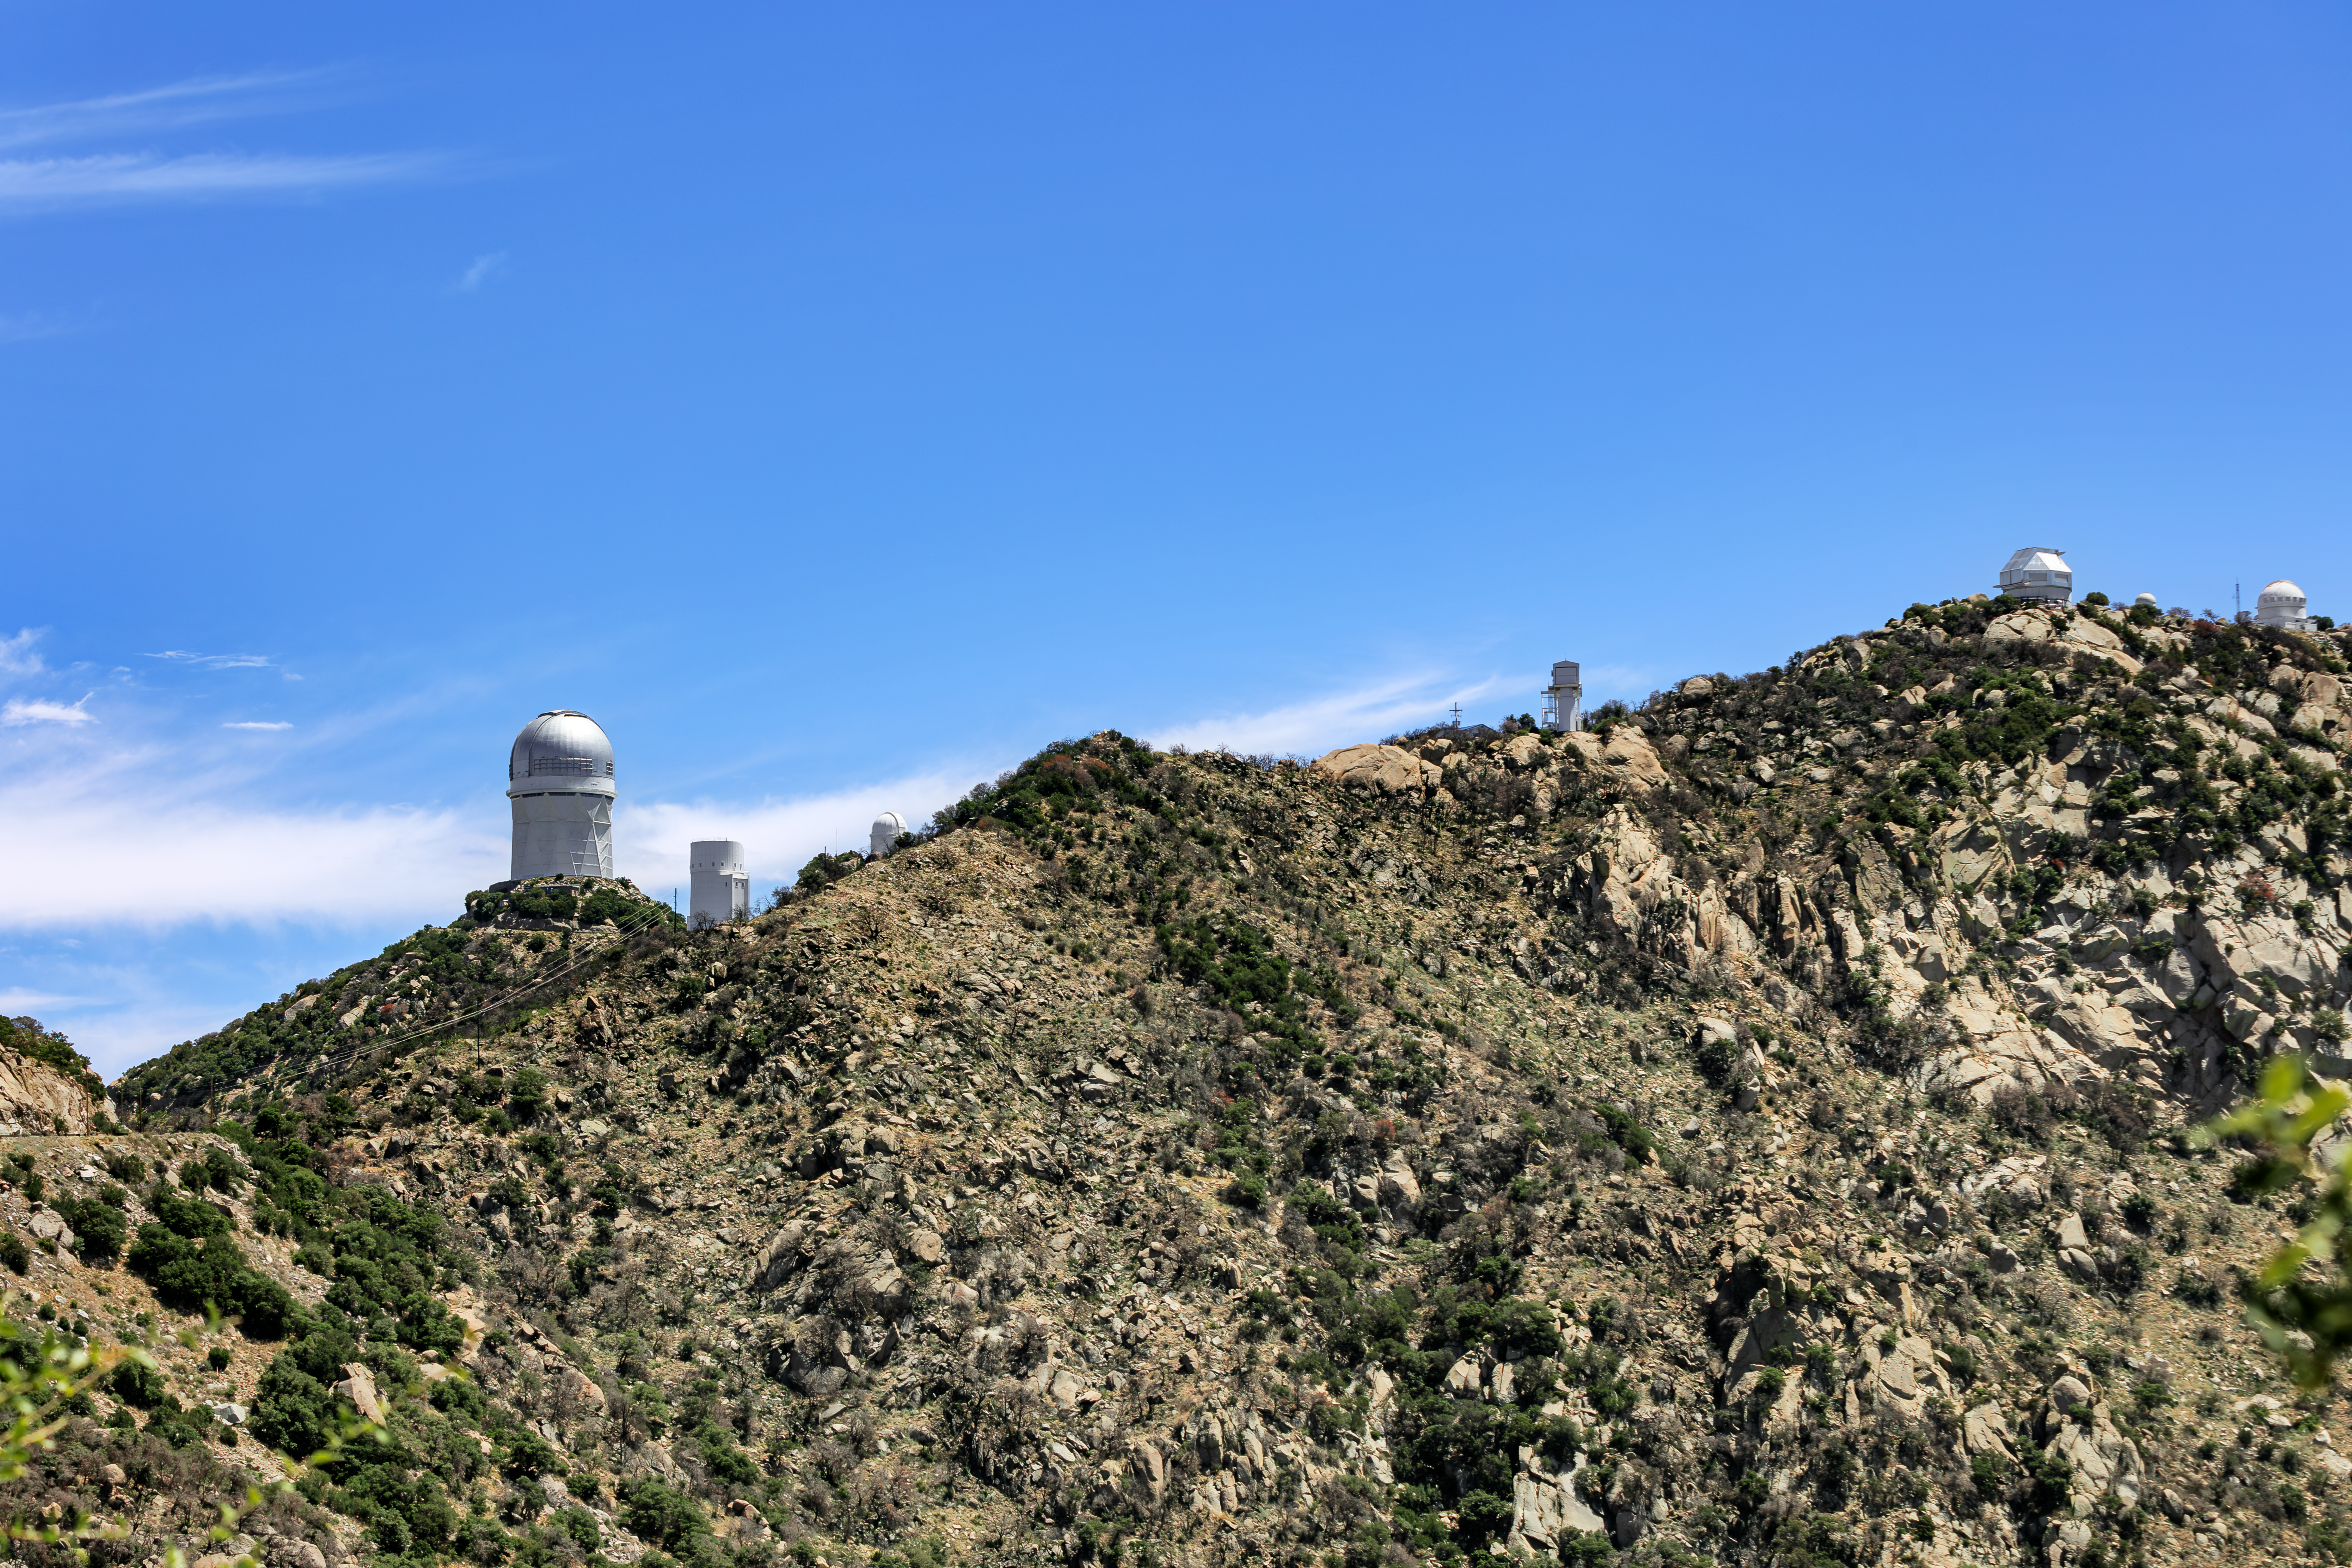

Kitt Peak Top

The top of Kitt Peak National Observatory, where some telescopes are located.

Credit: KPNO/NOIRLab/NSF/AURA/J. Pollard